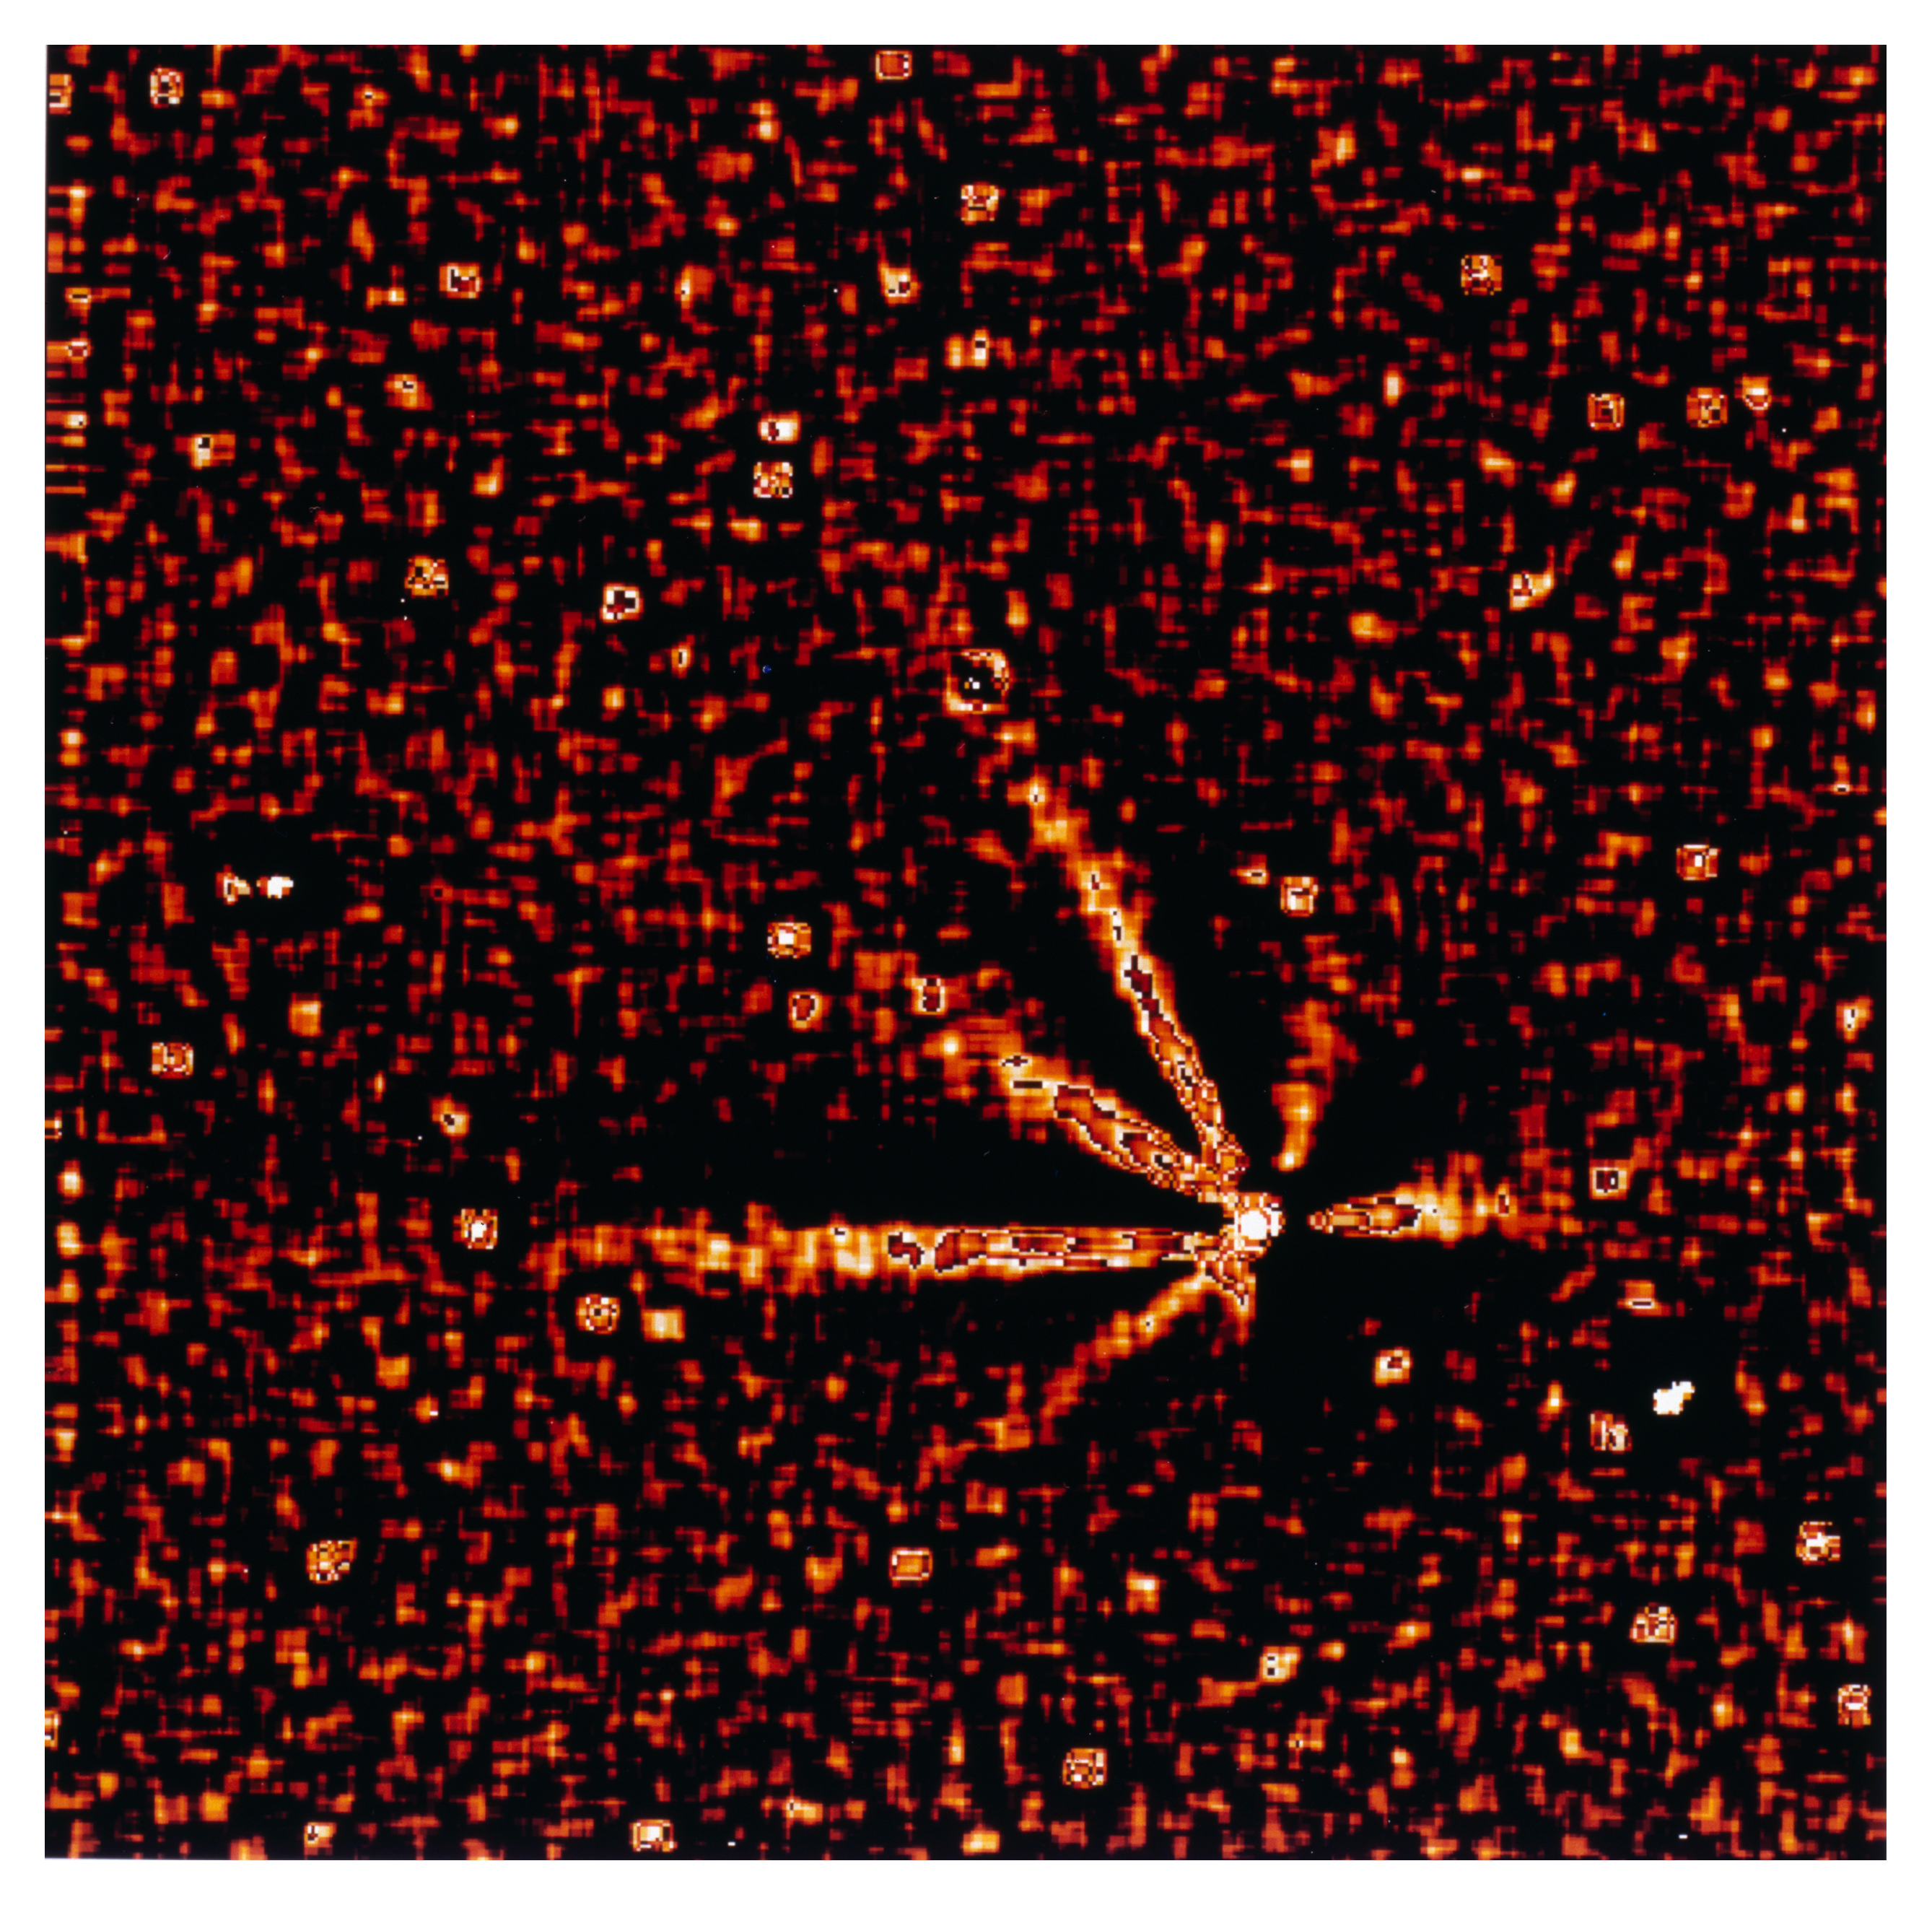

Gas and dust in comet Hale Bopp

This is one of four images in a series showing the appearance of Comet Hale Bopp in early November 1996. At this time it was approaching the Sun in the sky, and these images are some of the last made by a major astronomical telescope in 1996. They were made by Hermann Boehnhardt of the Astronomical Institute of the Ludwig-Maximilian-University in Munich (Germany). The images were taken at the Danish 1.5-metre telescope with the DFOSC multi-mode instrument on 2 November 1996 around 0 UT. The detector was a LORAL CCD chip (2052 x 2052 pix). The orientation is such that North is up and East is to the left. The pixel size is 0.4 arcsec. At the time of the exposures the comet was just 20 deg above the horizon and still in the twilight sky. The heliocentric distance was 2.49 AU (372 million km) and the Earth distance was 3.05 AU (456 million km). Thus, 1 pix = 885 km. The exposure time was 5 sec (R-filter). It is a Laplace-filtered subframe (width 15 pix) of the third; the field is a little less than 3 arcmin square.

Credit: ESO